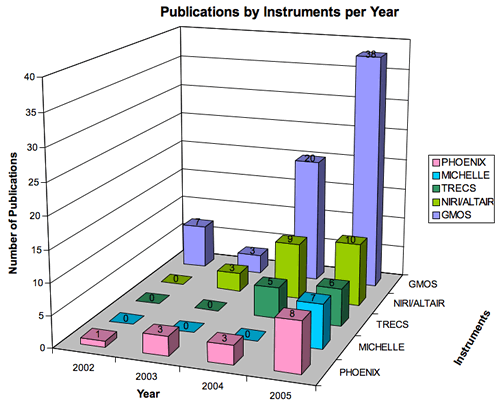

Publications by Instruments per Year

Year-by-year ramp up of publications from different instruments up to the end of 2005.

Credit: International Gemini Observatory/NOIRLab/NSF/AURA